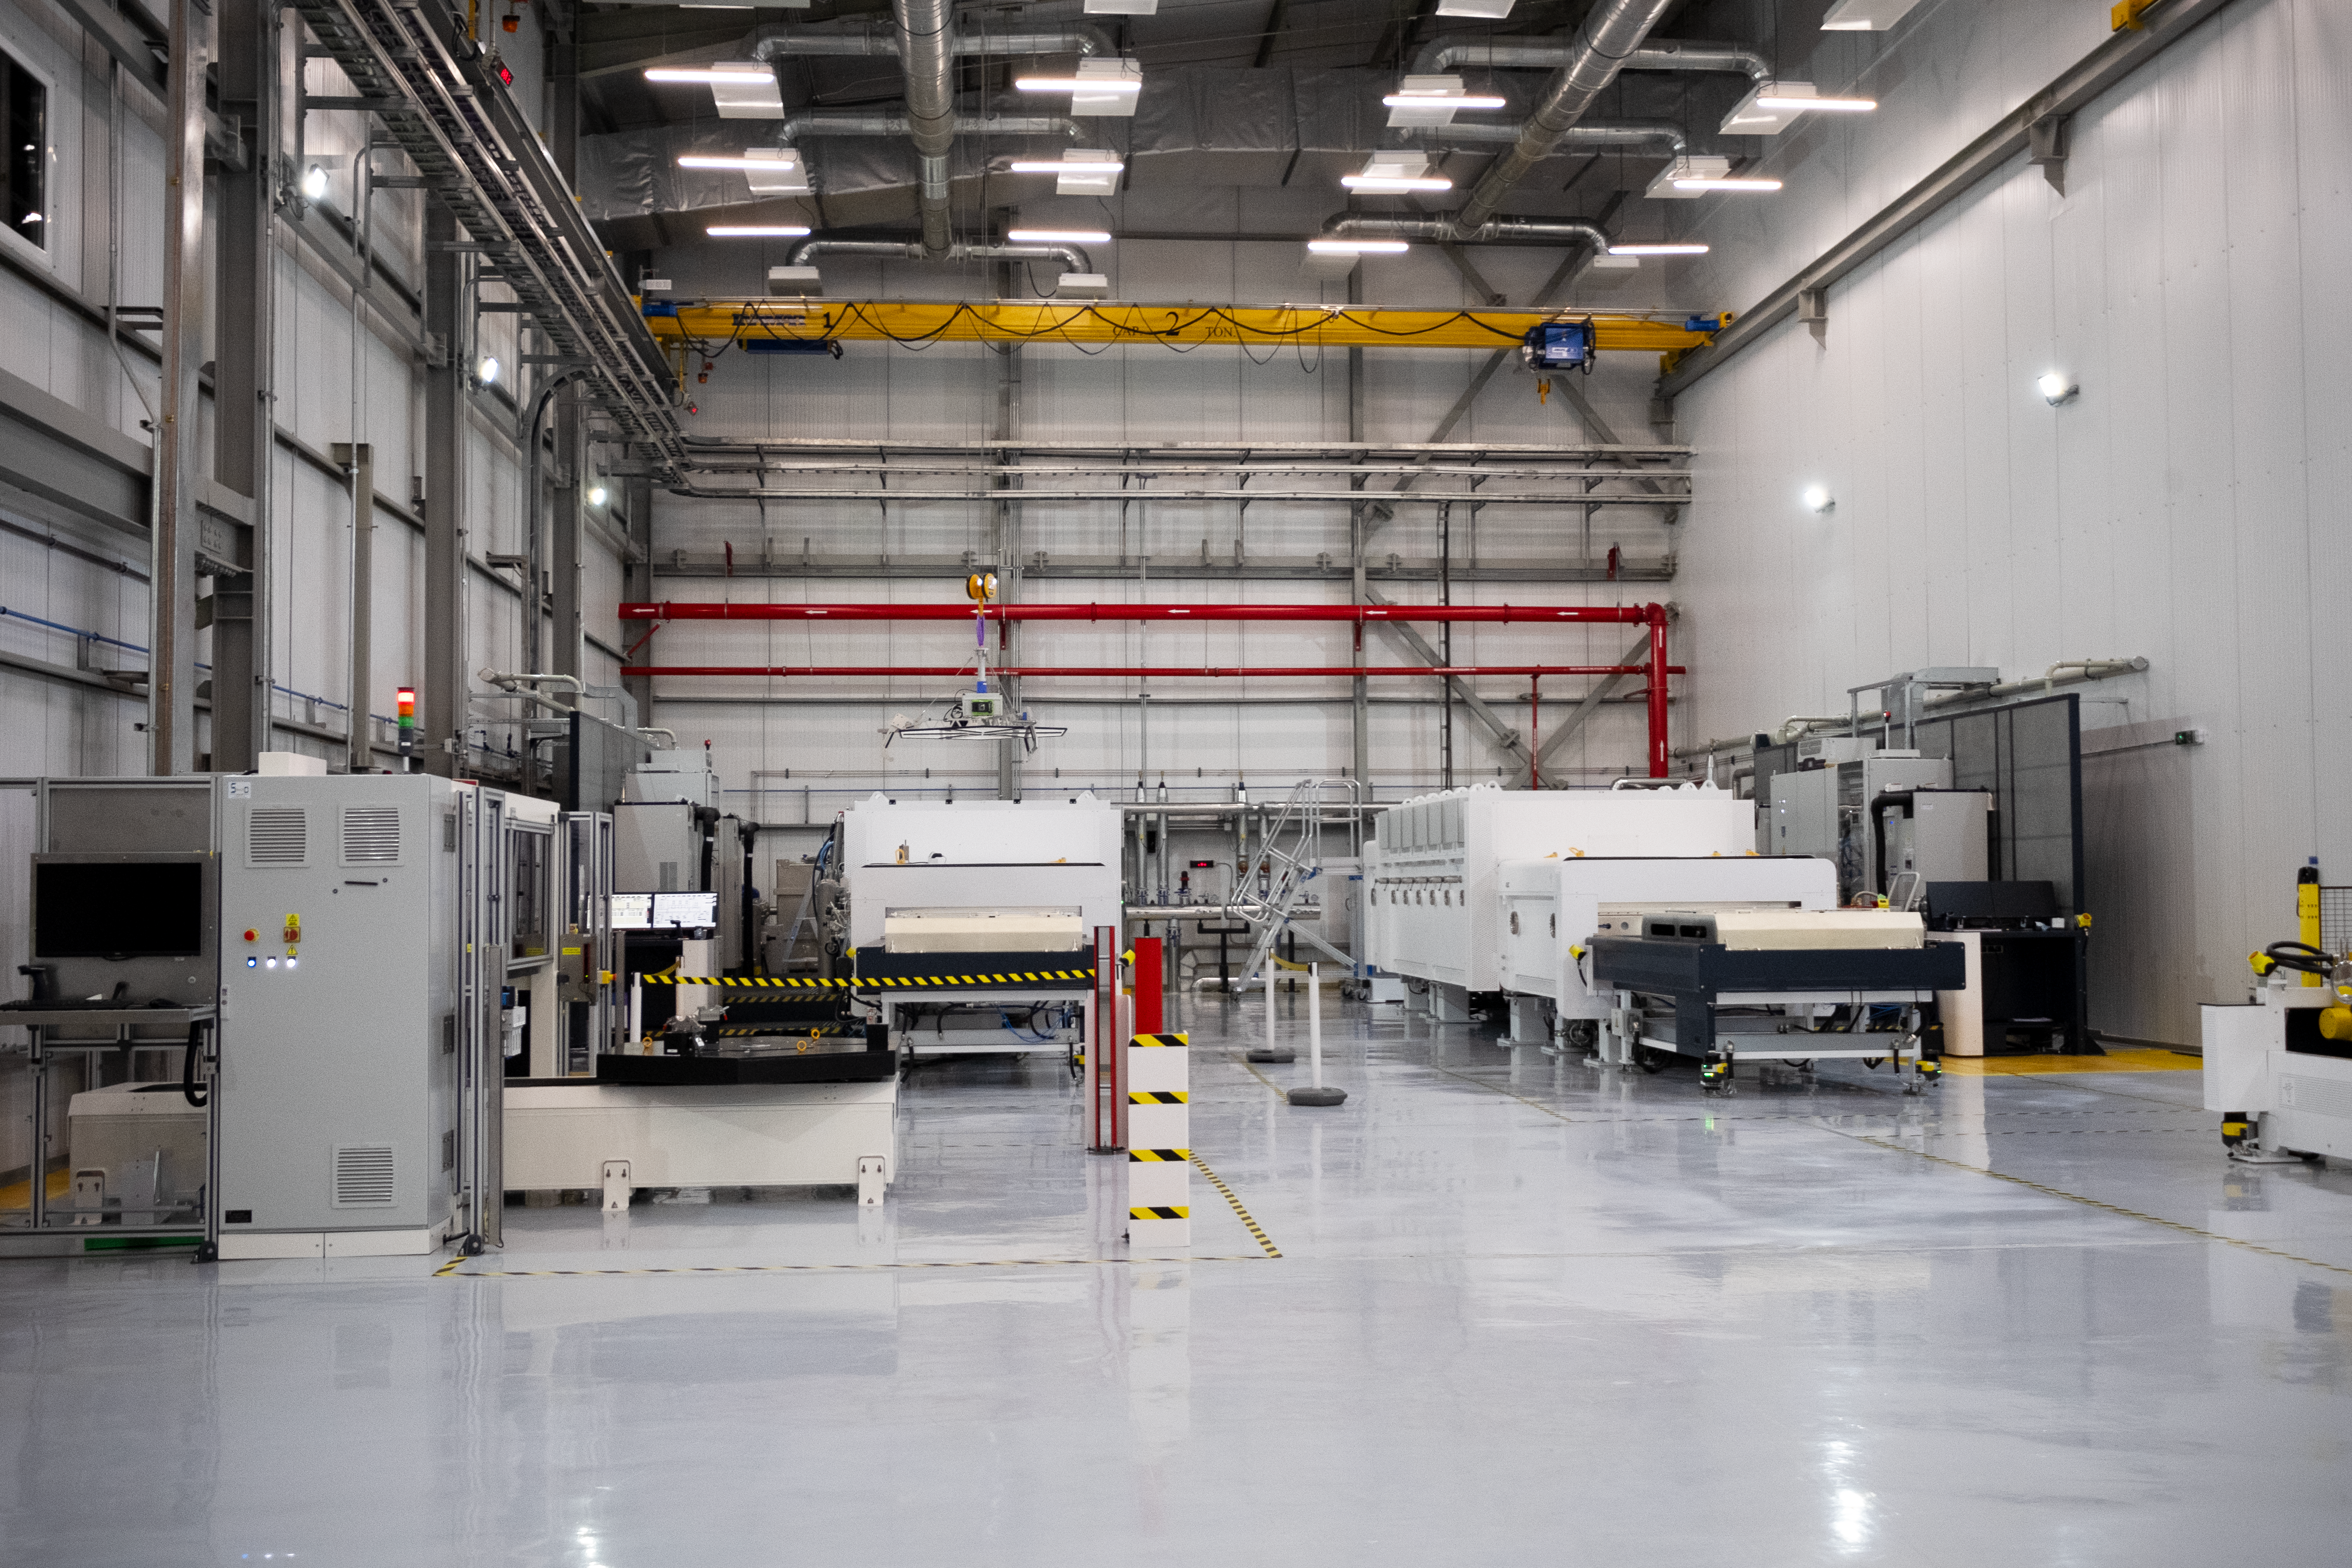

Coating chambers in the ELT Technical Facility at Paranal Observatory

These two coating chambers inside the Extremely Large Telescope (ELT)’s Technical Facility at ESO’s Paranal Observatory are used to give a shiny new finish to the hundreds of mirror segments that will make up the ELT’s primary mirror. They were produced by AGC Europe. The reflective coating is made up of 1.7 grams of silver, with additional layers of nickel chromium and silicon nitride to improve adhesion to the mirror blank and protect the silver from tarnishing. Overall, the coating on each segment is around 120 nanometres thick, or about one thousand times thinner than a human hair. The machine on the foreground to the left is used to check the segments prior to coating; if imperfections are detected, the segment is washed manually before the coating is applied.

Credit: ESO/F. Carrasco (CHEPOX)